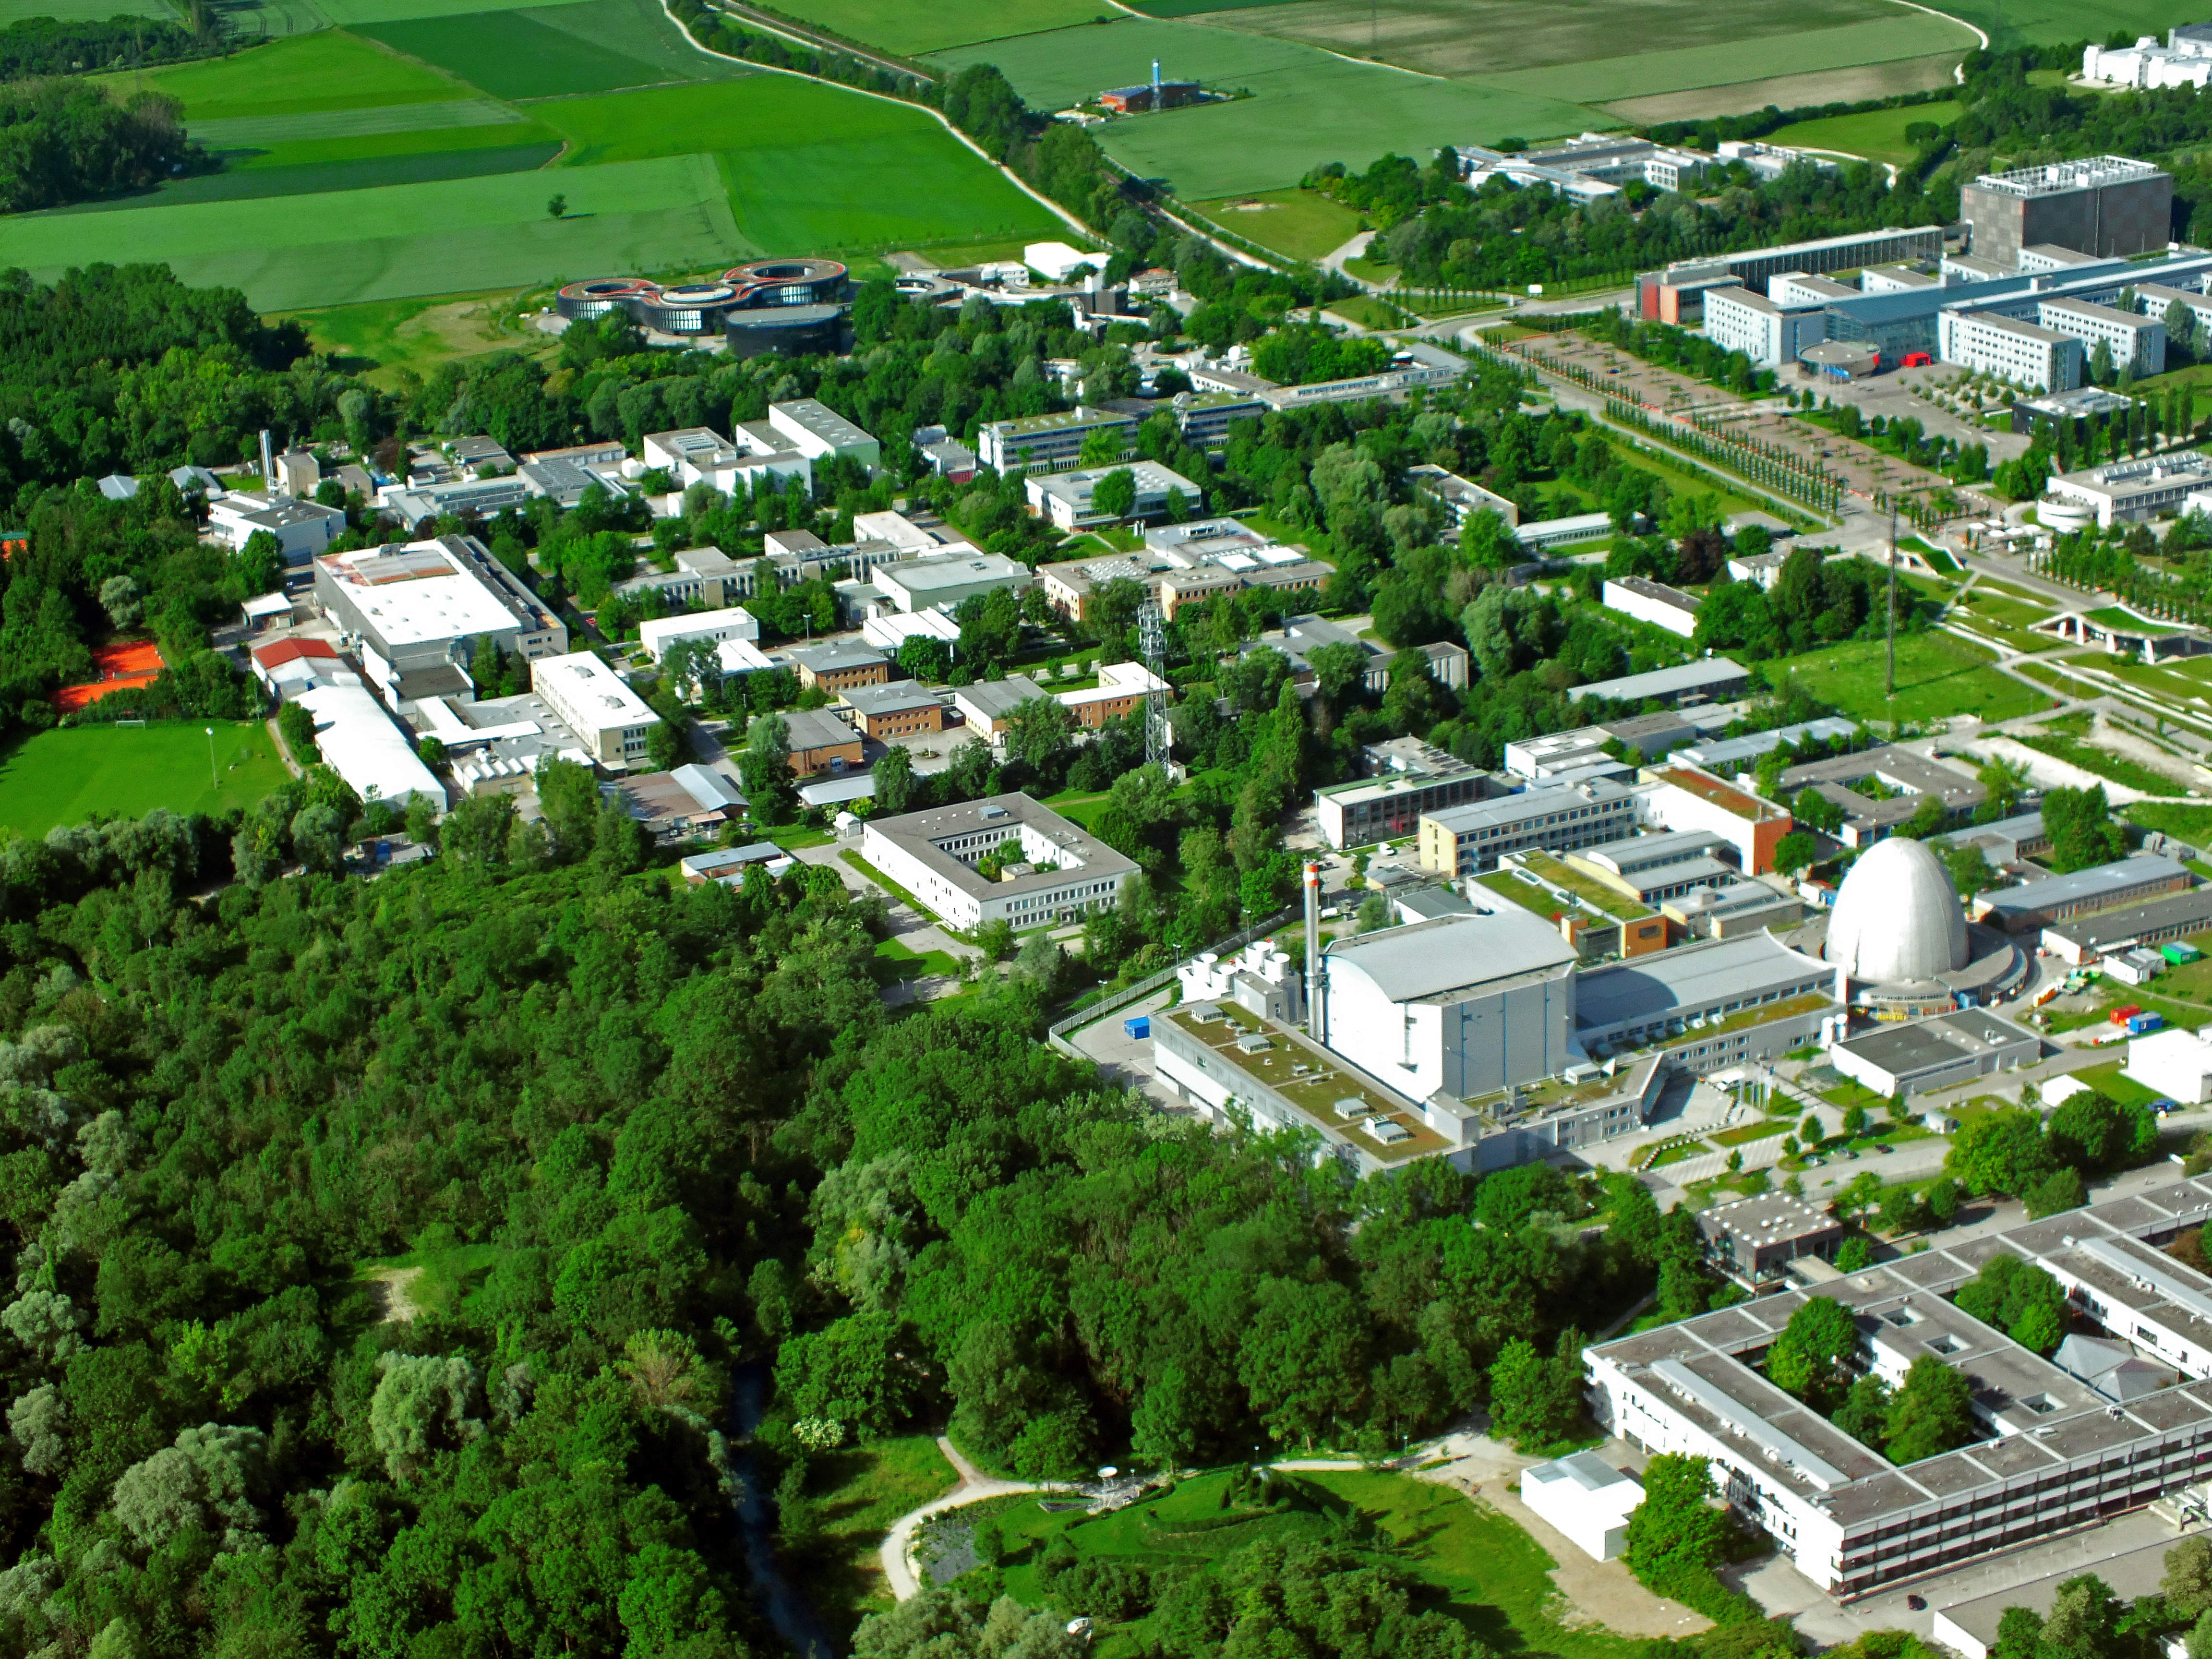

Garching Science Campus seen from above

This aerial image shows the Science Campus in Garching, Germany, which also hosts the ESO Headquarters. The Headquarters are visible at the top of the image, at the border of the Campus. The prominent egg-formed building on the right edge of the image contains the first science nucelar reactor which was operated by Germany.

Credit: ESO/E. Graf